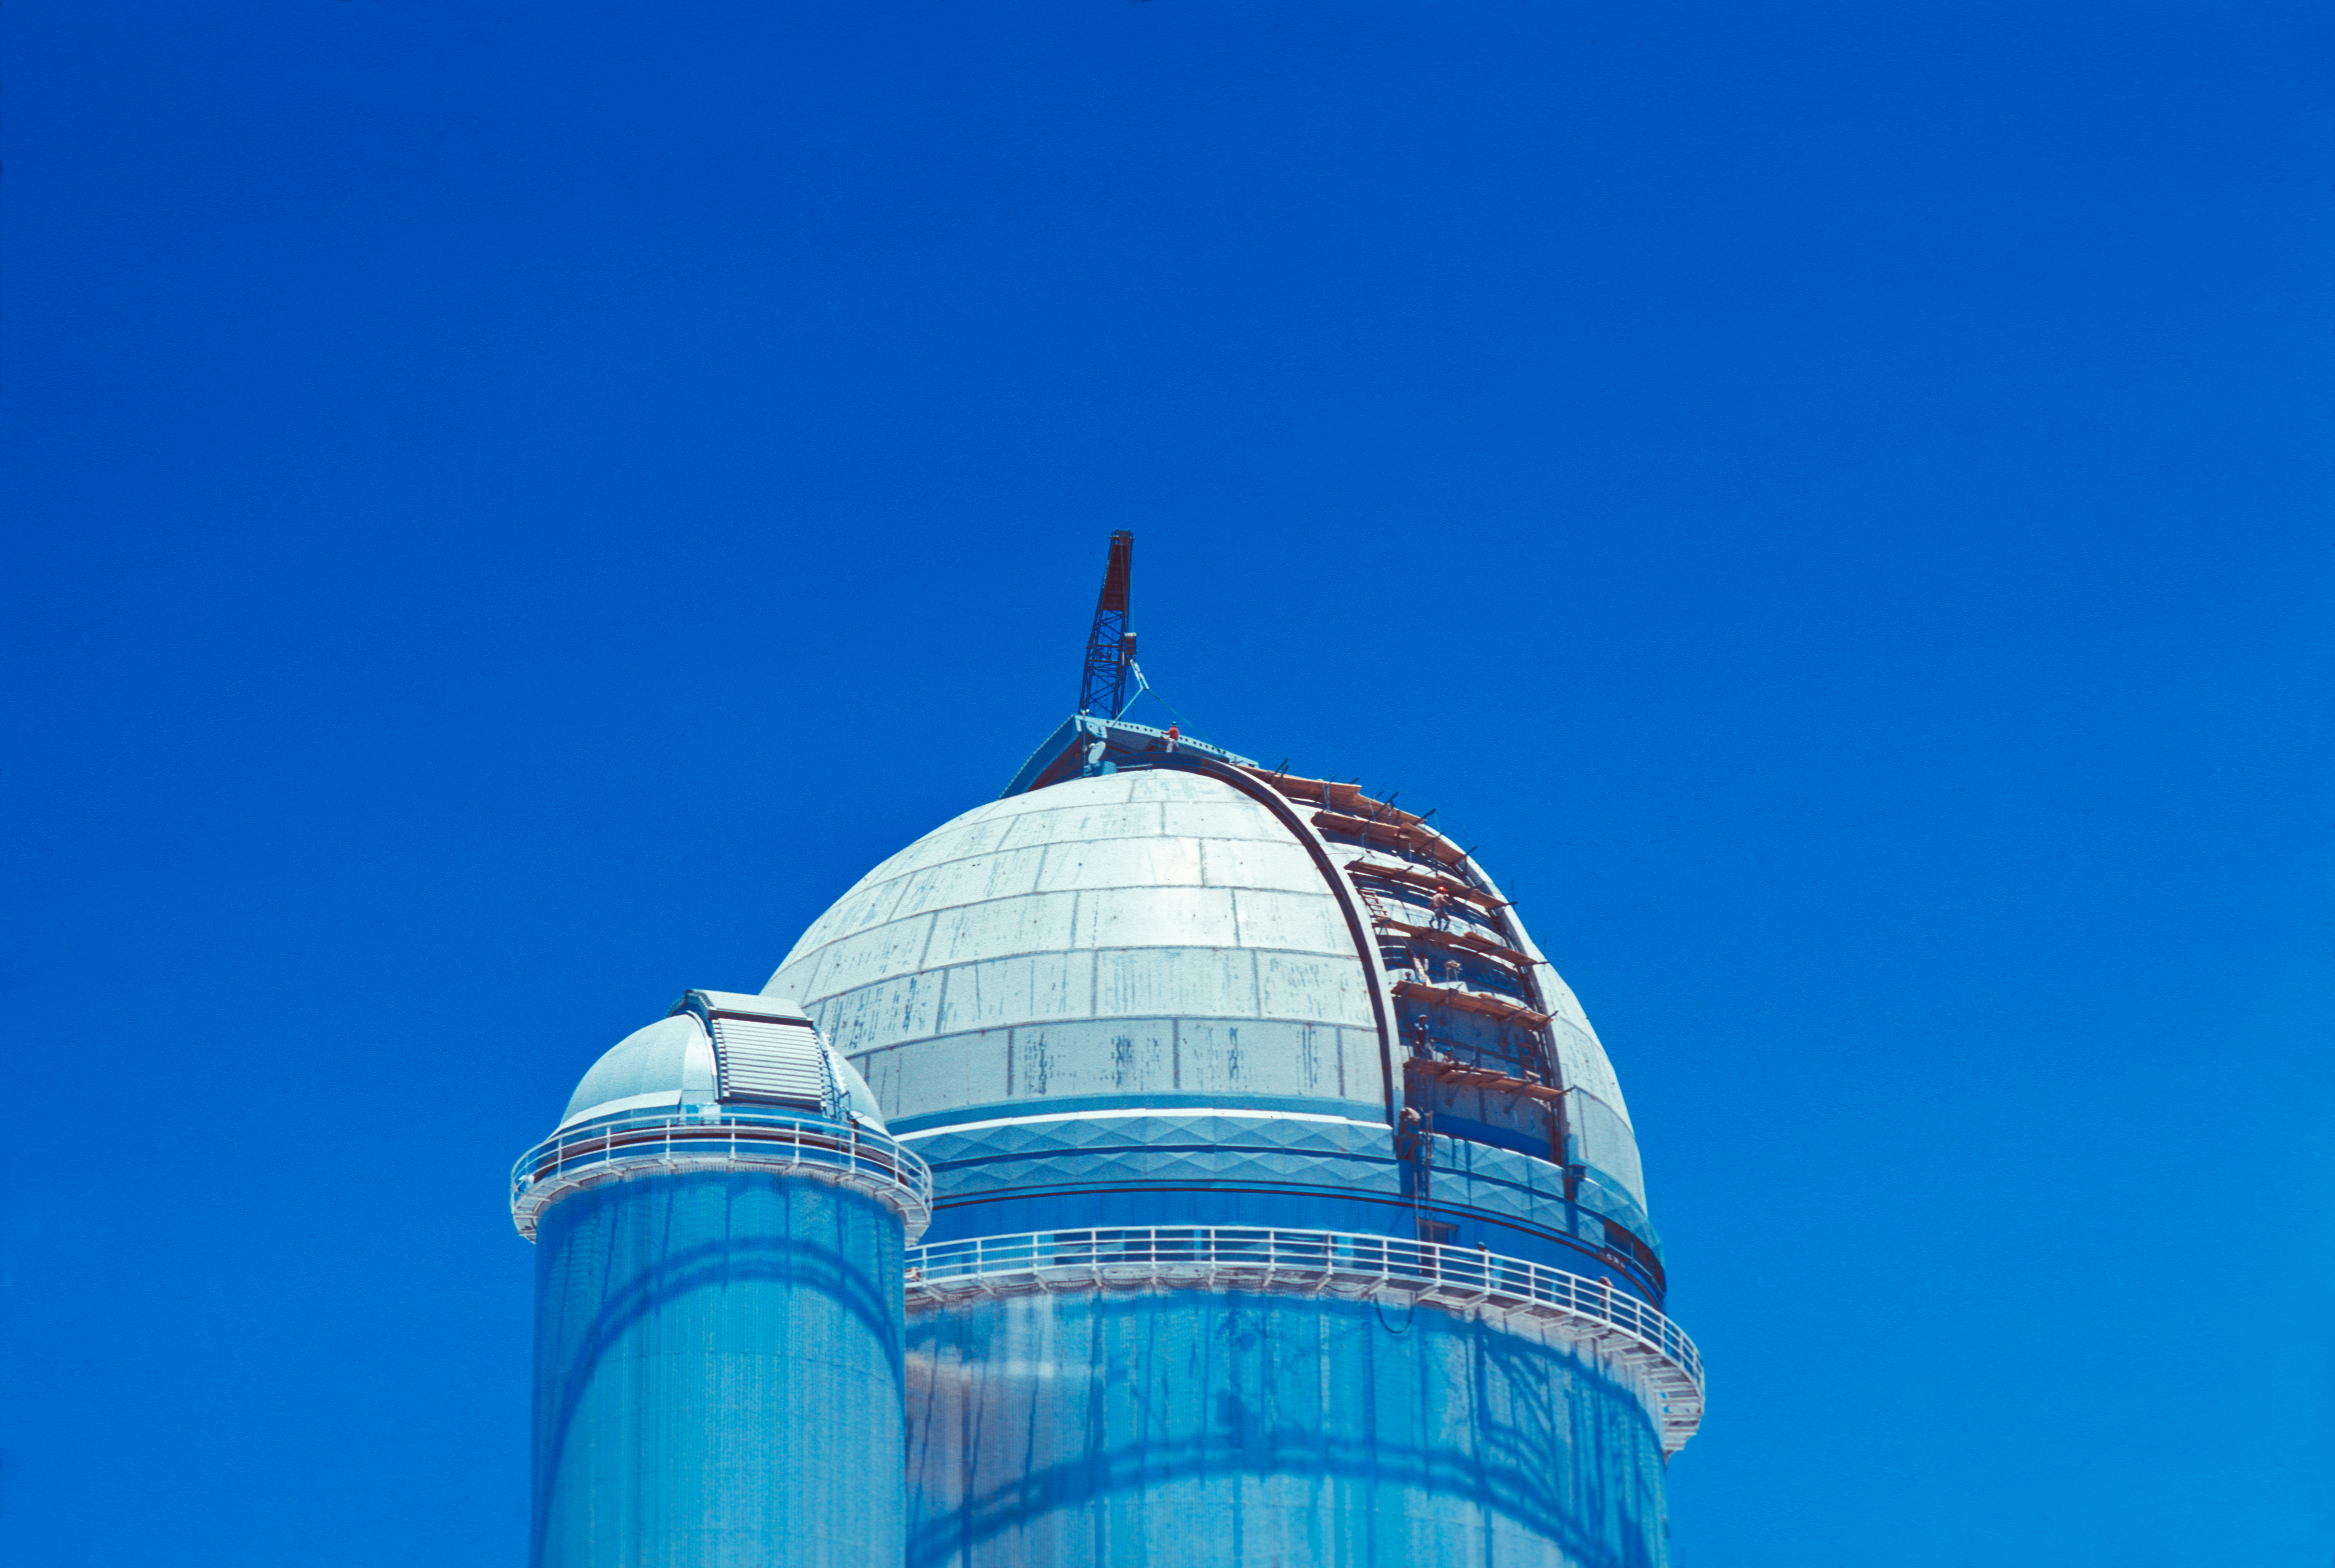

Dome assembling operation of the ESO 3.6-metre telescope and the Coudé Auxiliary Telescope

Dome assembling operation of the ESO 3.6-metre Telescope and 1.4-metre Coudé Auxiliary Telescope in La Silla Observatory, Chile.

Credit: ESO